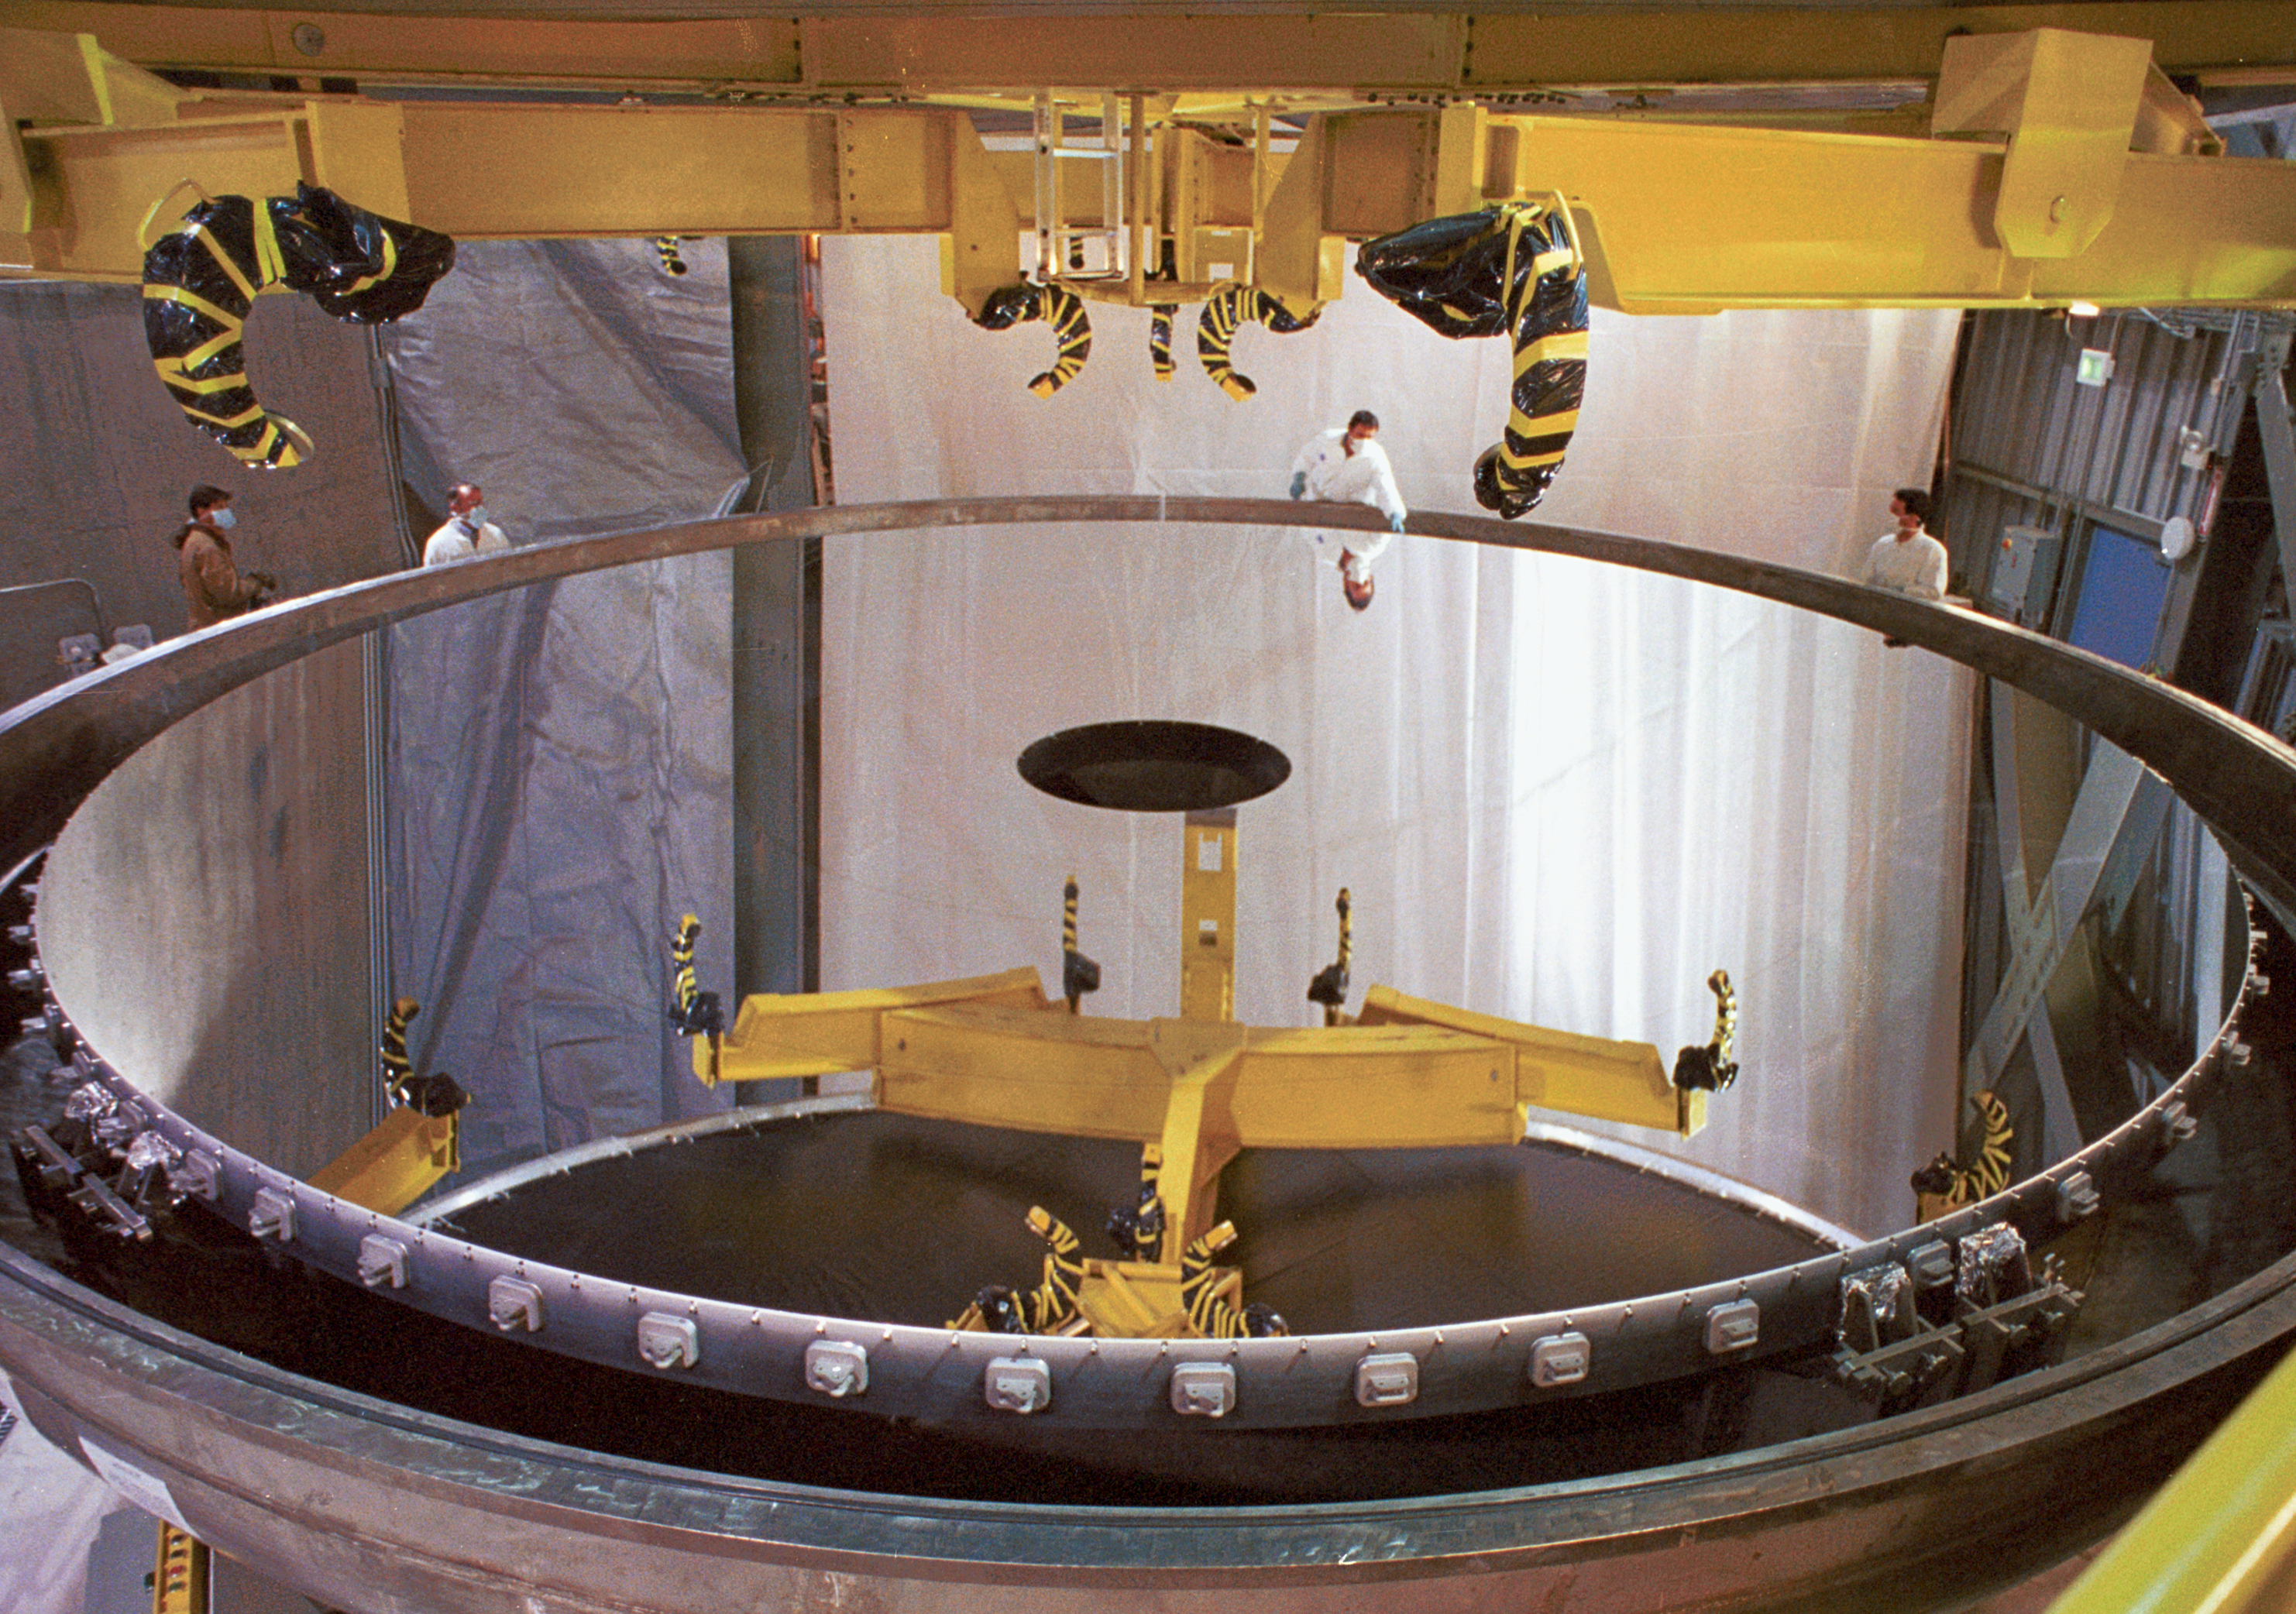

Gemini North primary

The primary mirror for the northern Gemini 8-meter telescope, on Mauna Kea, Hawaii, is here seen being prepared for lifting into the telescope structure. The crucial lifting rig is above the mirror.

Credit: NOIRLab/NSF/AURA